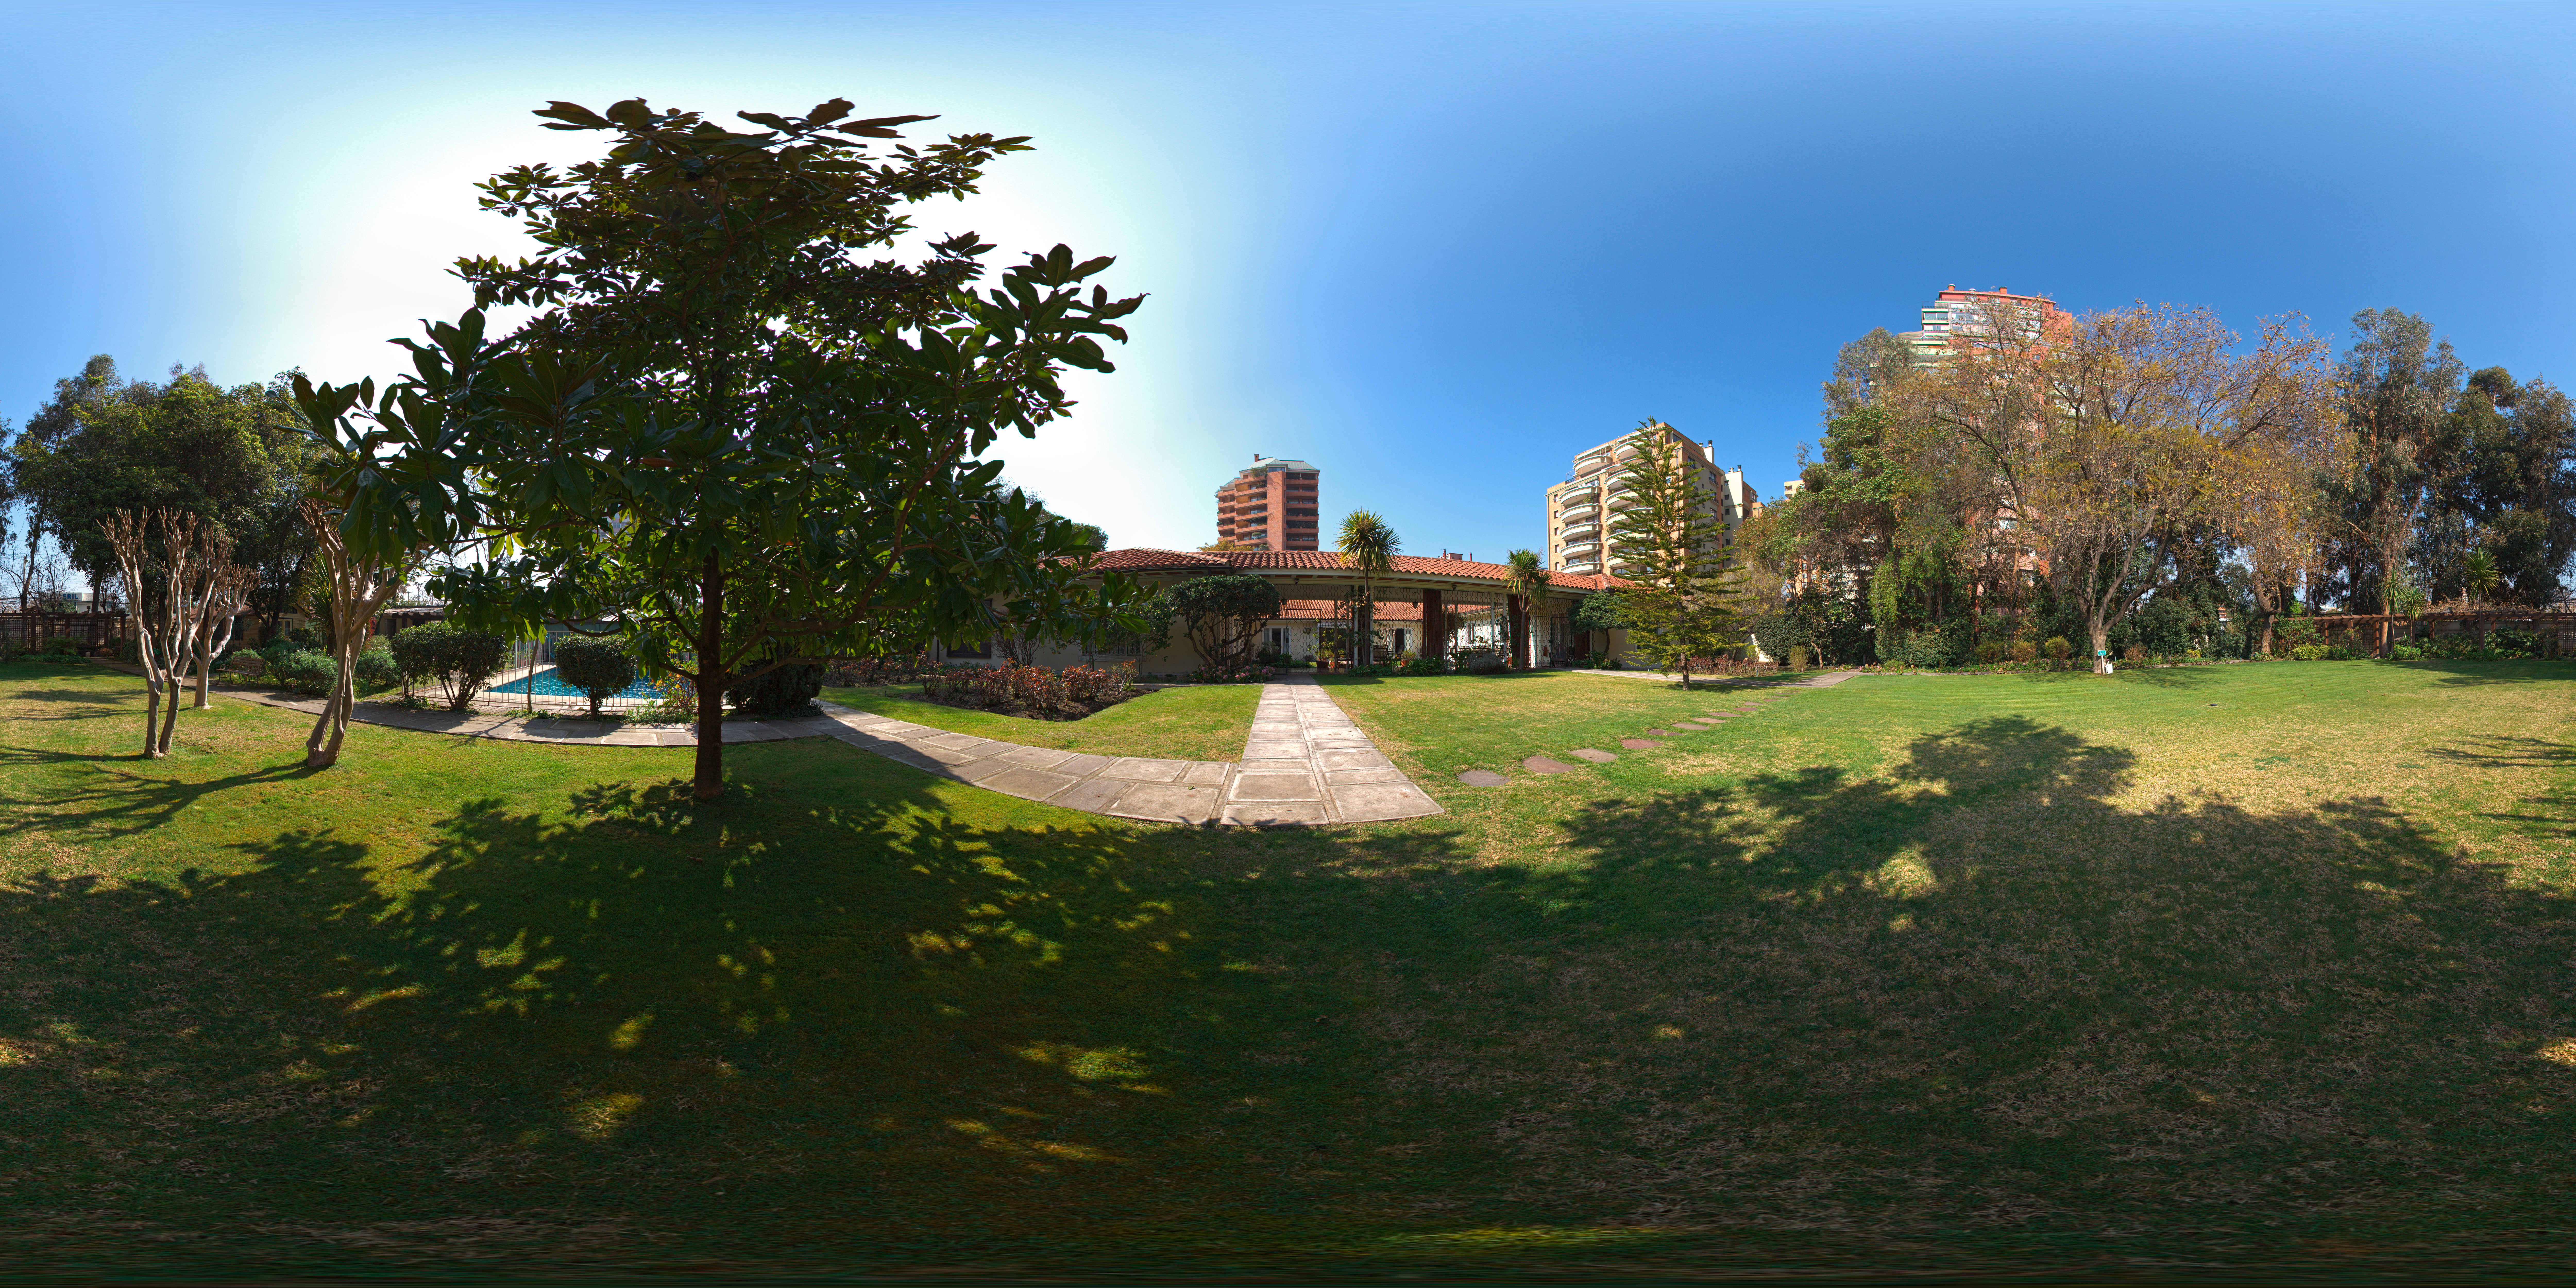

Guesthouse gardens

360 degree panorama of the gardens at the ESO Guesthouse in Vitacura - the official lodge for visiting astronomers and ESO staff travelling between Europe and ESO sites.

Credit: ESO